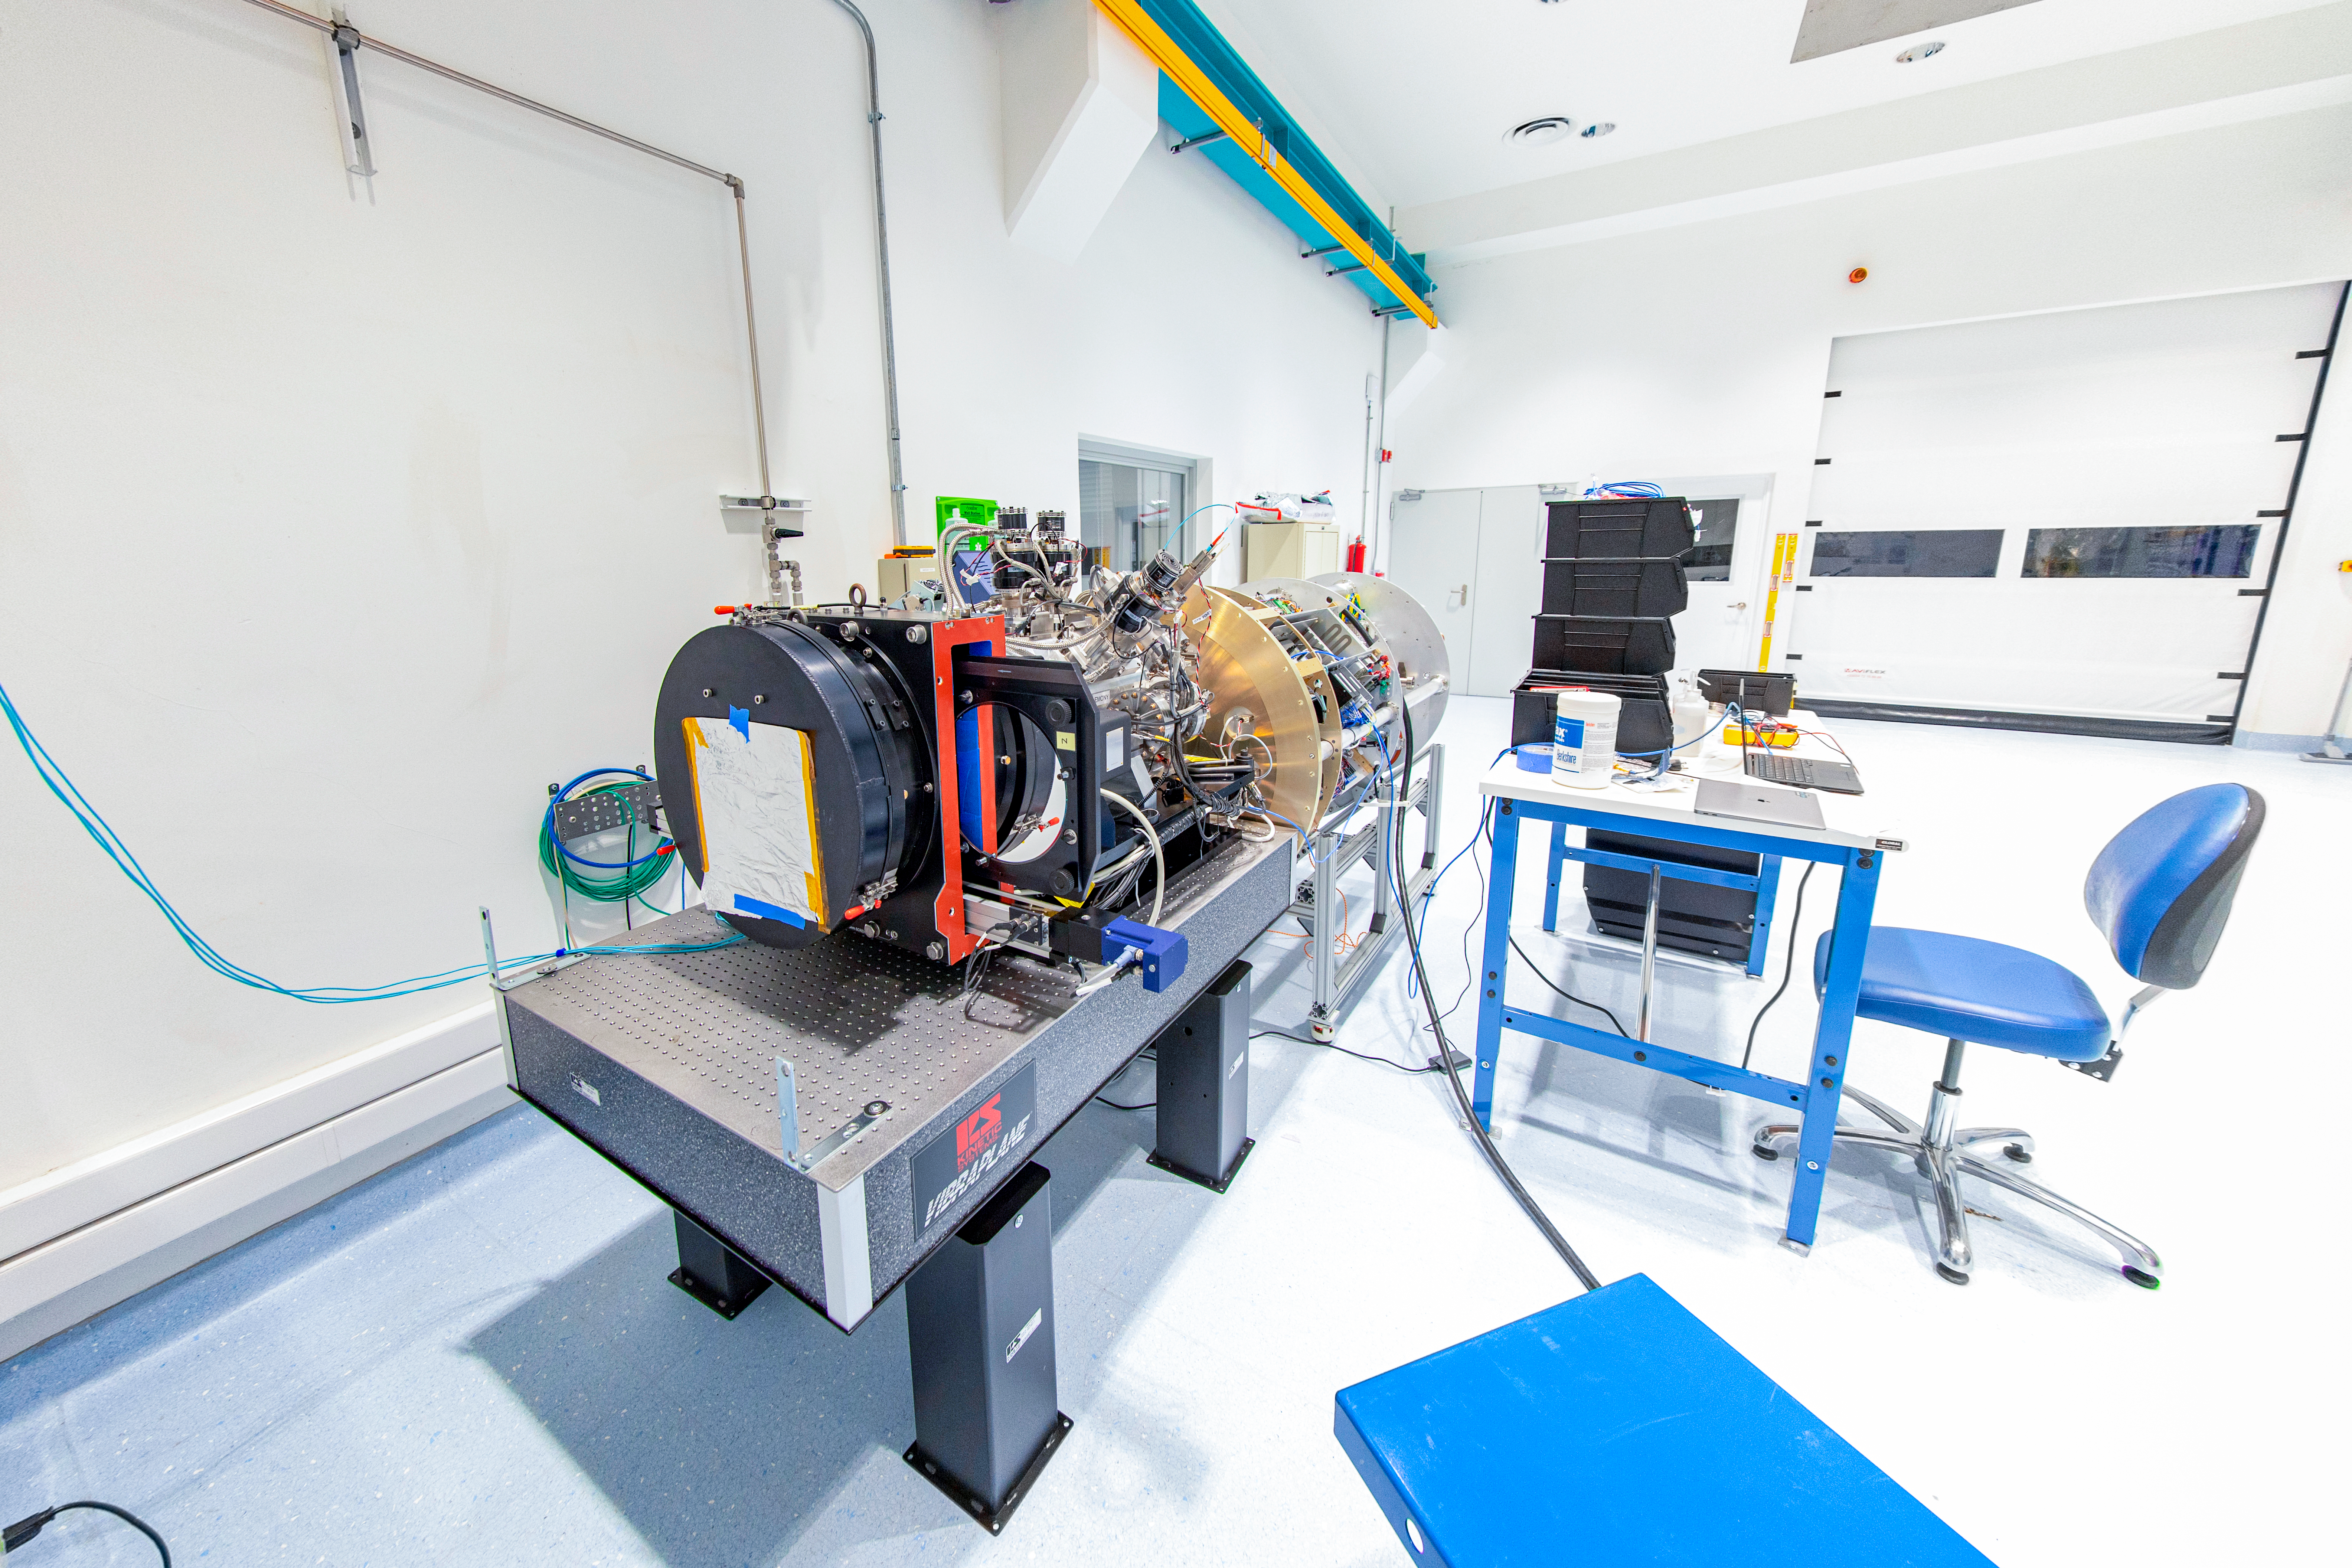

Rubin Commissioning Camera arrives safely

The Rubin Commissioning Camera (ComCam), arrived safely at the summit facility on November 16th, and has successfully completed functional testing. The ComCam quad box, which contains the utilities necessary to operate the camera, has been integrated with the refrigeration pathfinder, which will allow ComCam to condition and demonstrate the custom-made refrigeration system on the telescope before the LSST Camera is installed.

Credit: Rubin Obs/NSF/AURA